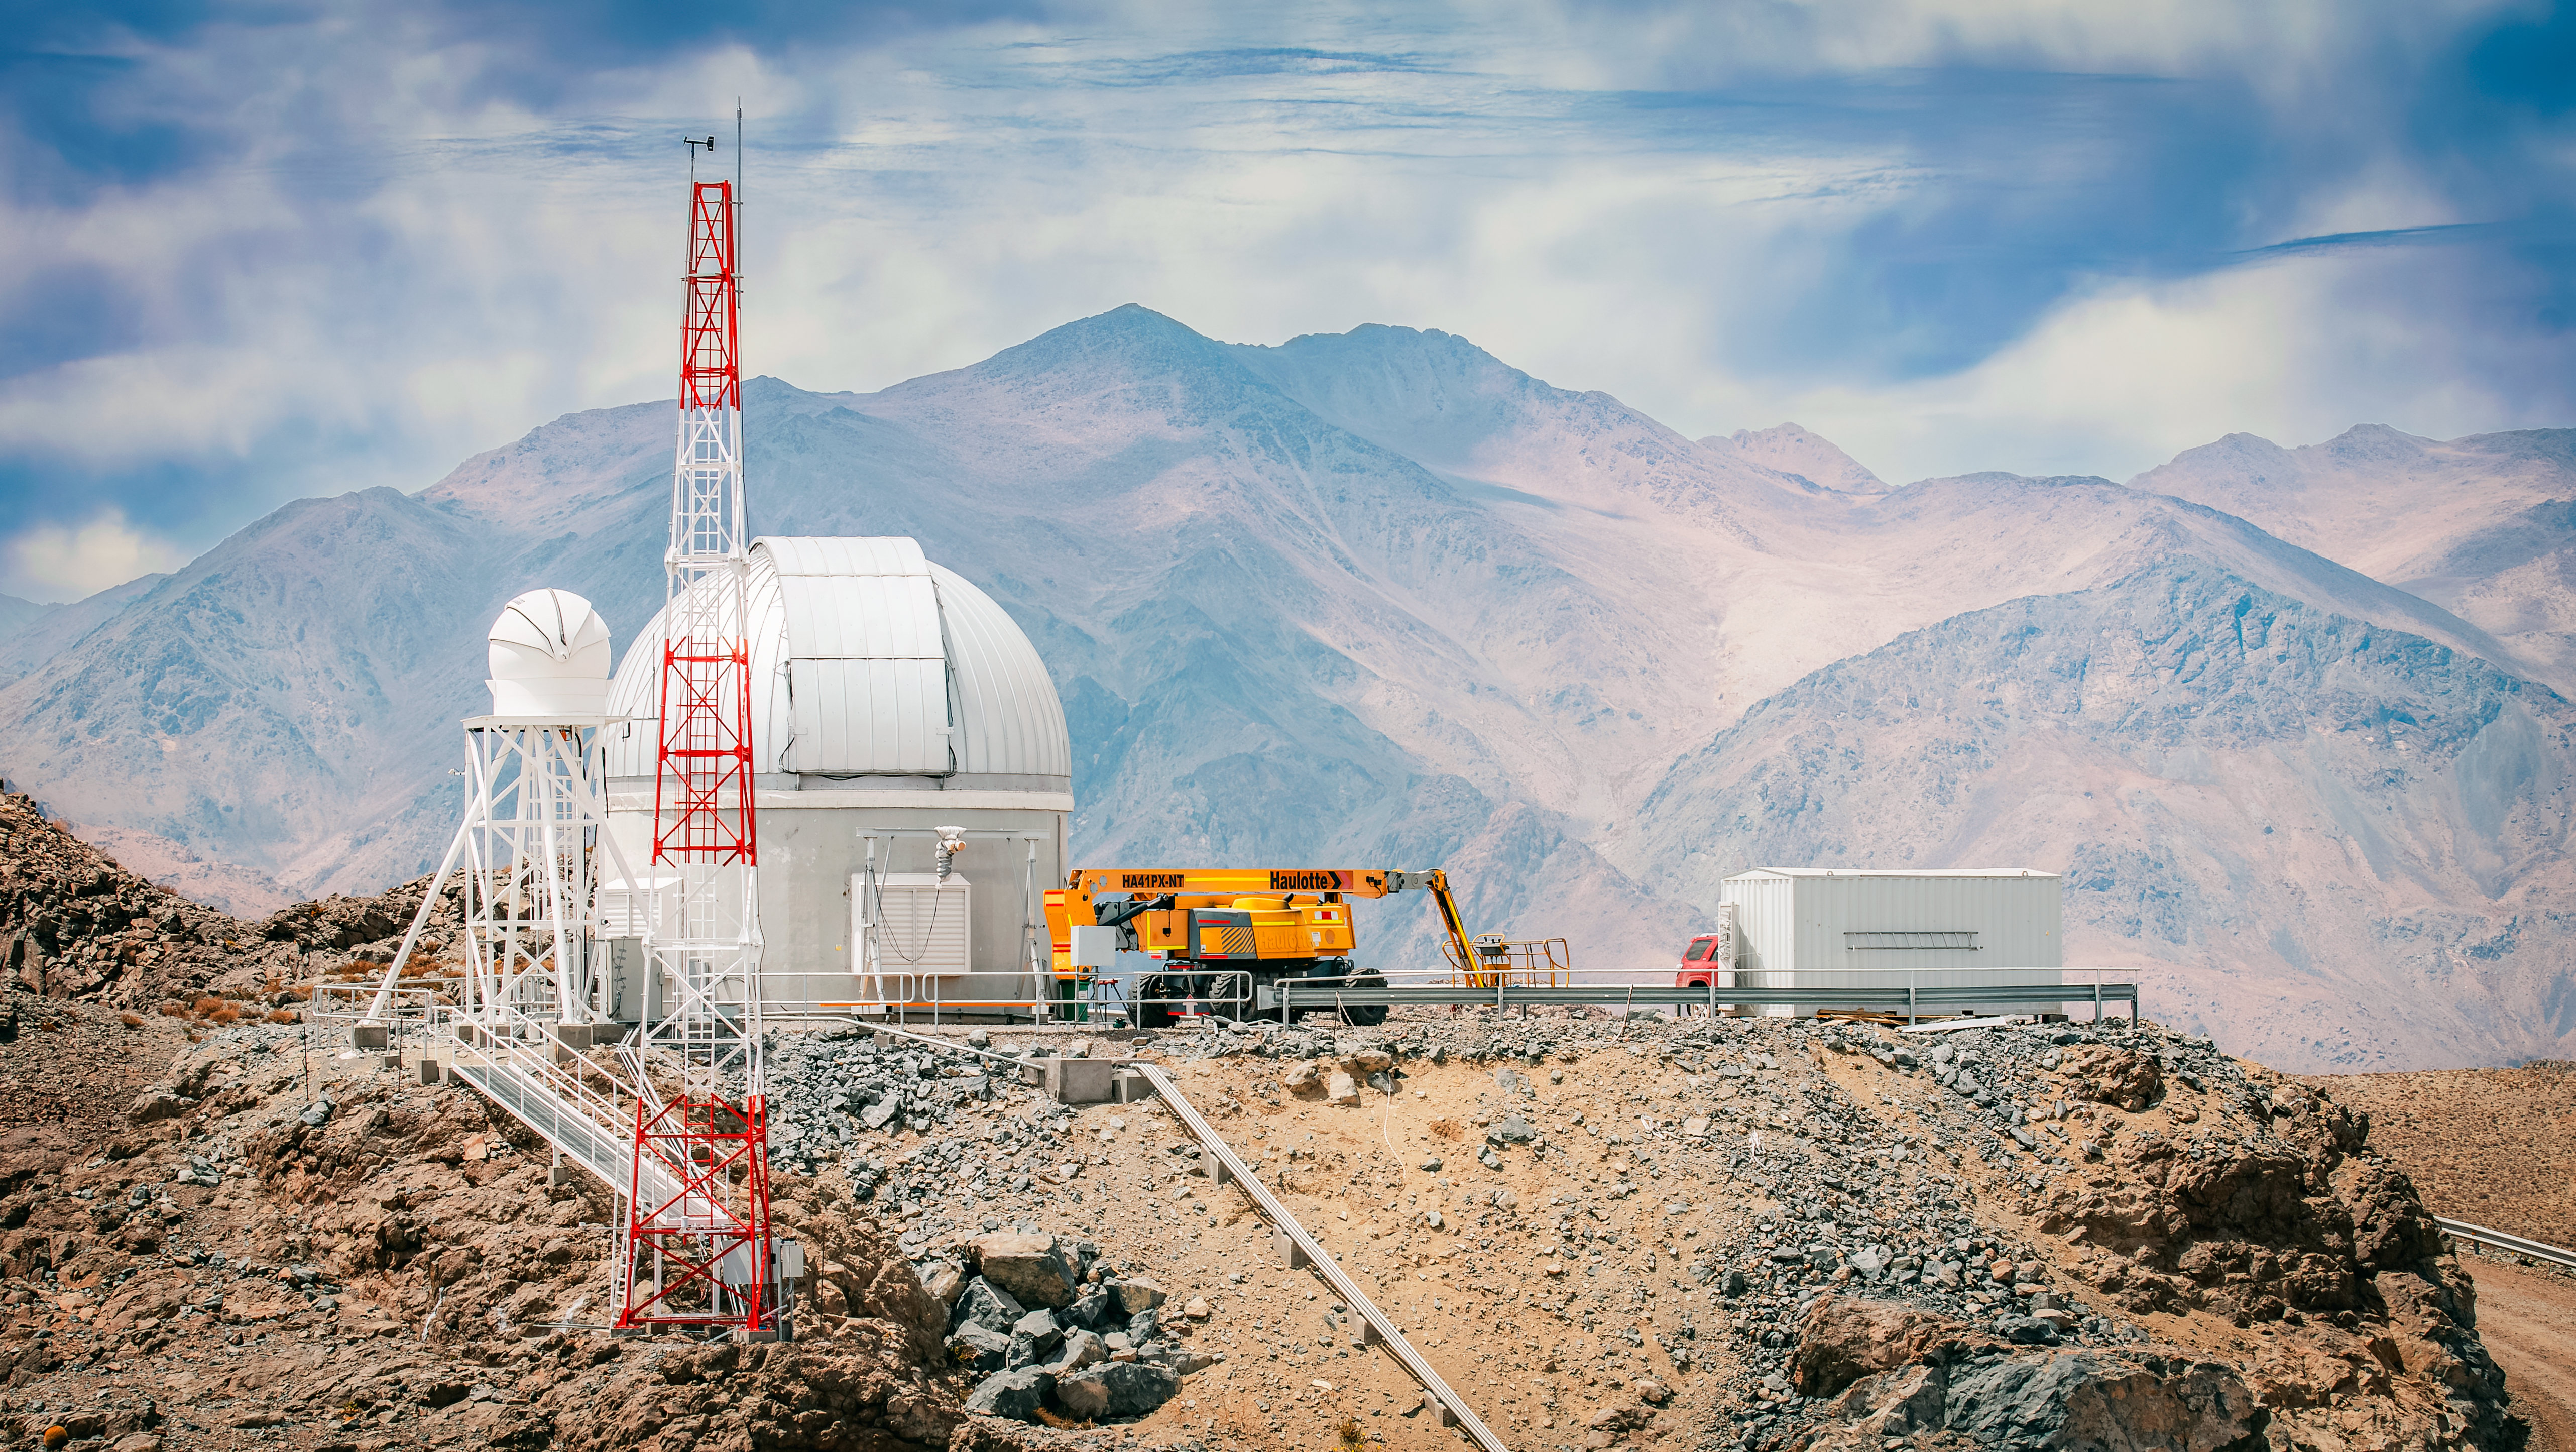

Rubin Observatory Summit Site

Rubin Observatory Auxiliary Telescope in October 2023.

Credit: RubinObs/NOIRLab/SLAC/NSF/DOE/AURA/A. Pizarro D.